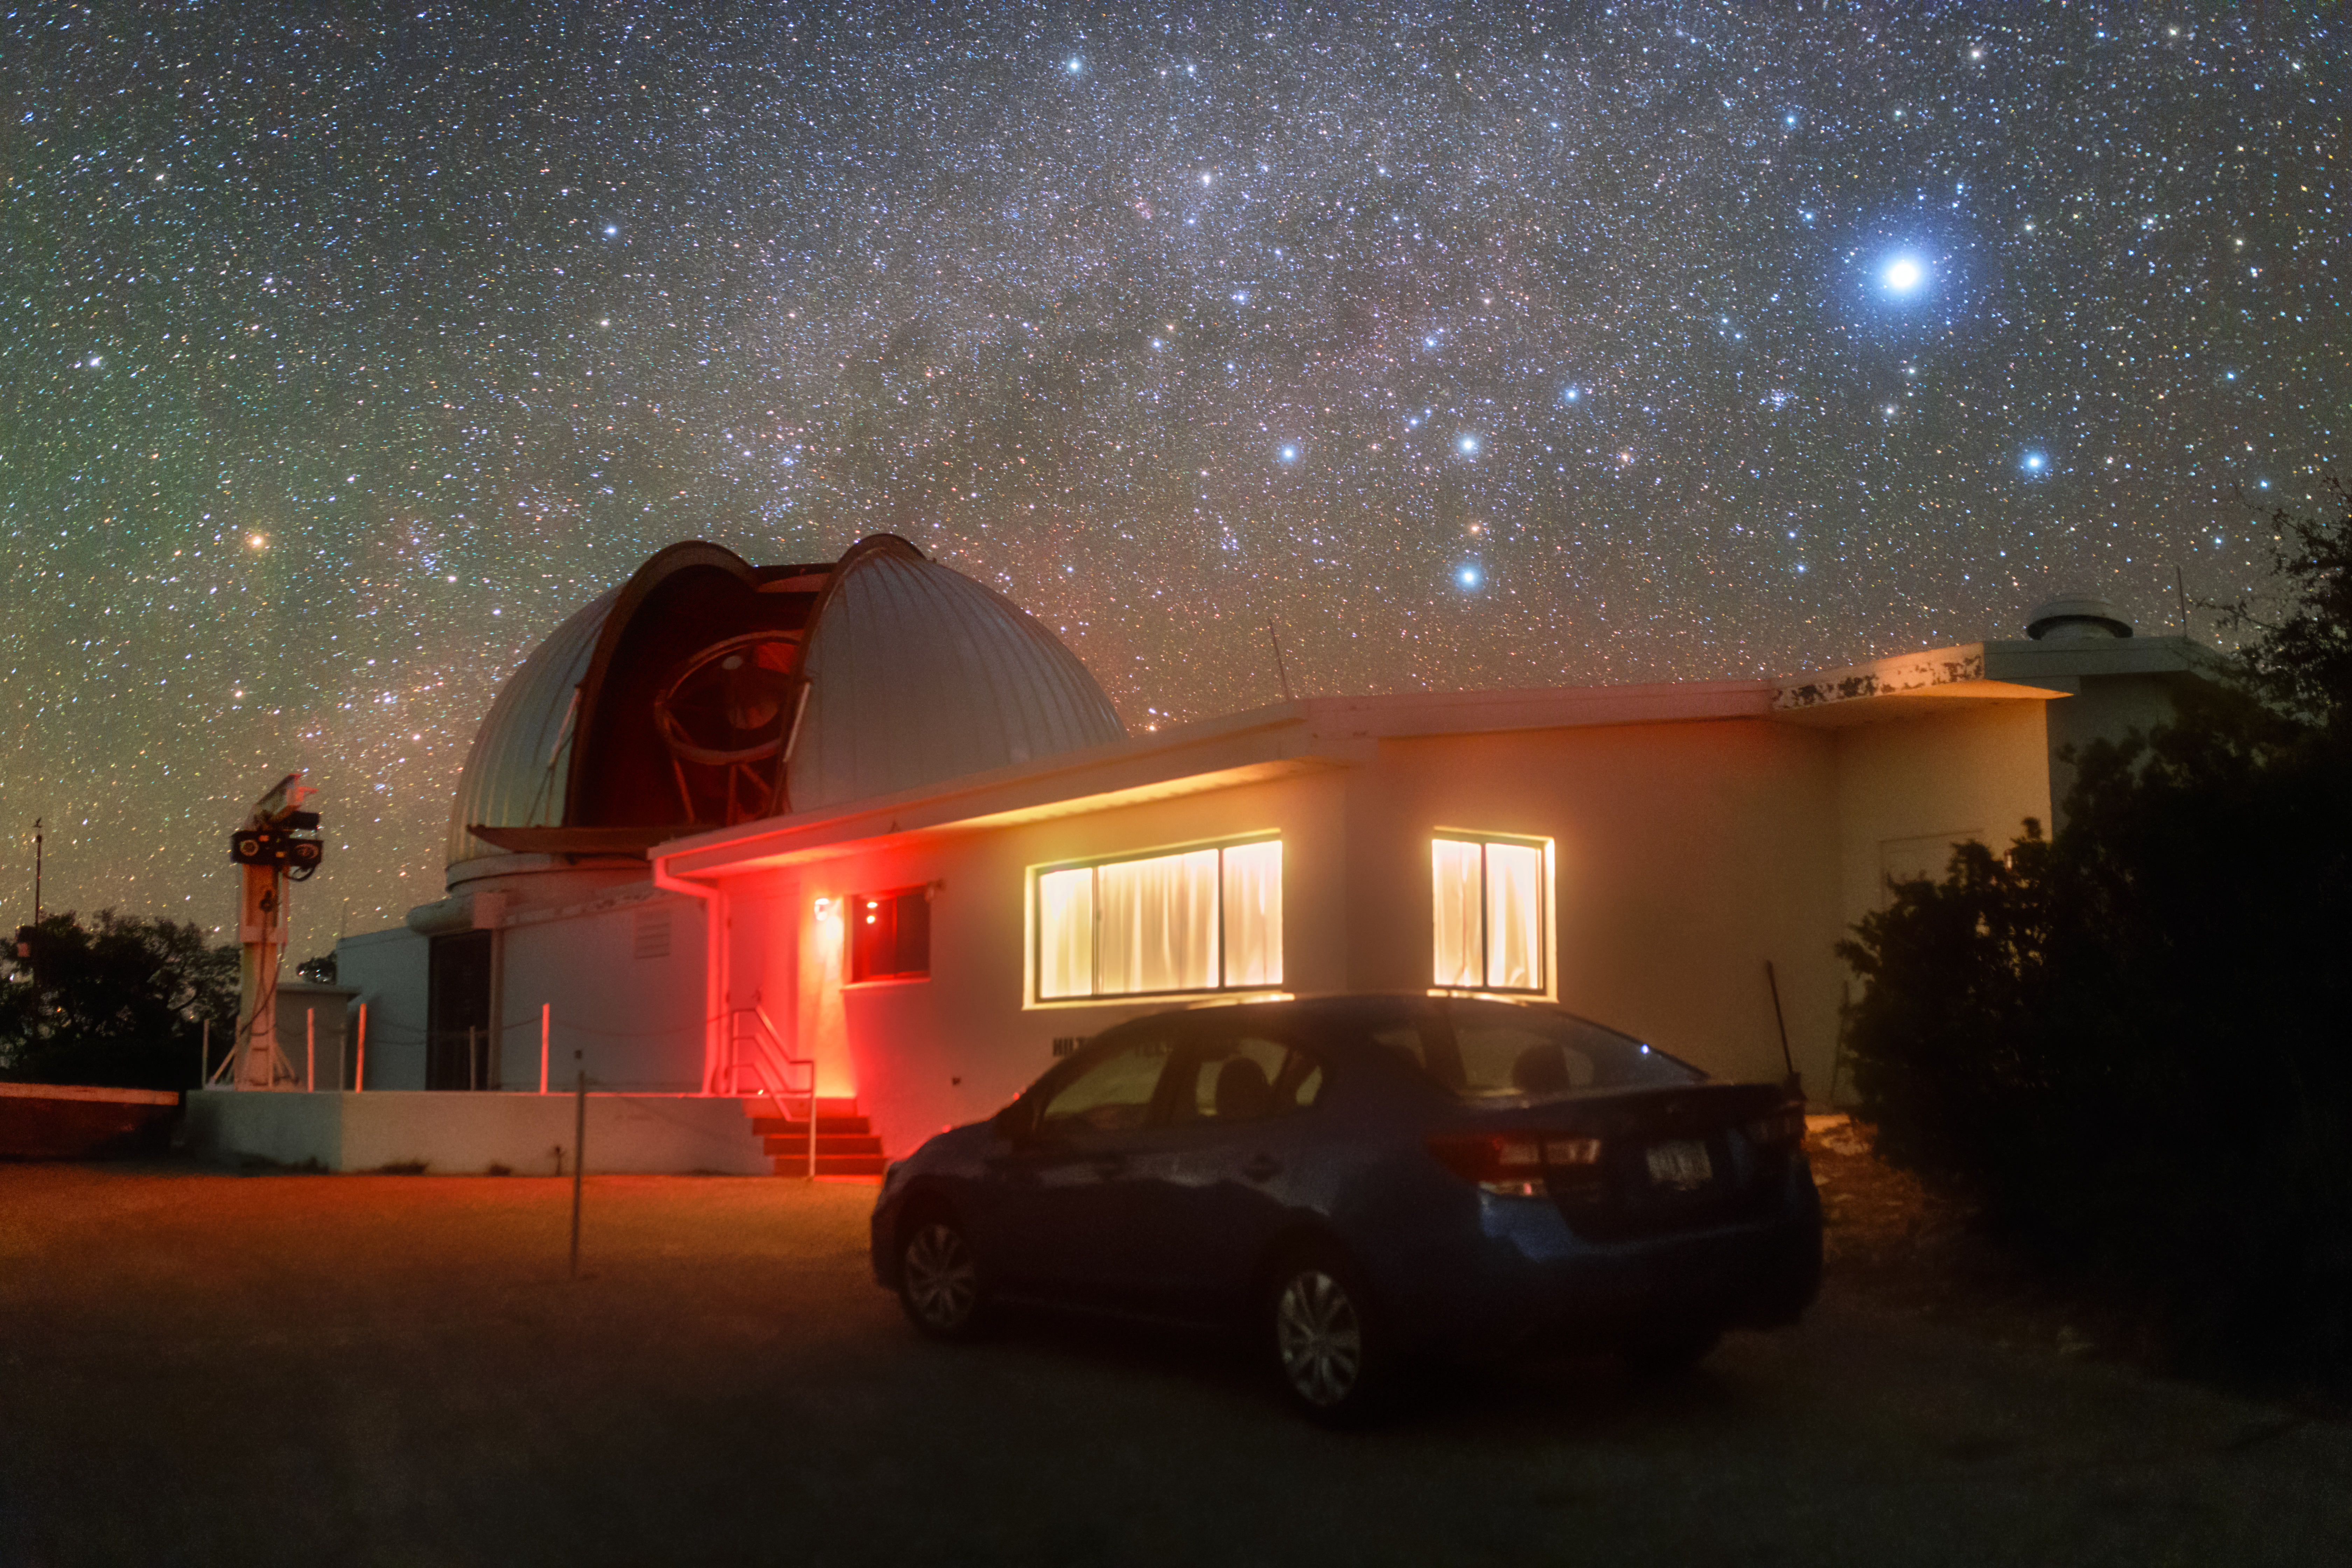

Hiltner 2.4-meter Telescope

The Hiltner 2.4-meter Telescope at night at Kitt Peak National Observatory in Arizona.

Credit: KPNO/NOIRLab/NSF/AURA/P. Horálek